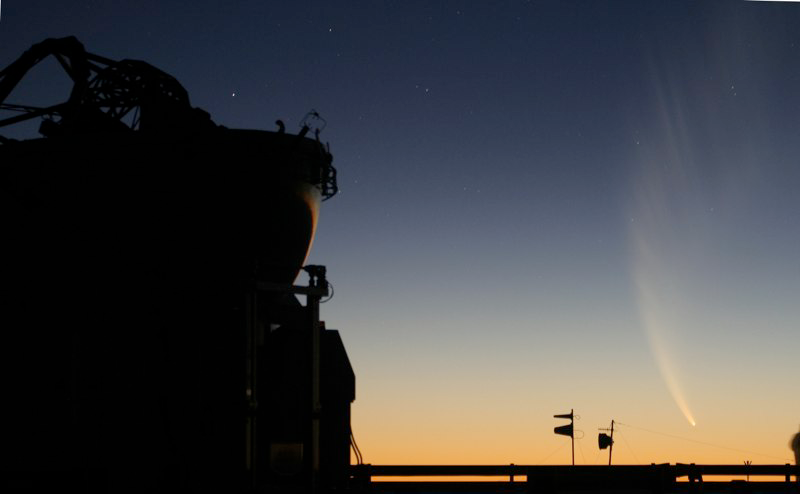

Comet McNaught

Images collected by ESO staff of the very bright comet McNaught that was visible in Europe early January 2007 and is presently visible from the Southern Hemisphere.

Credit: ESO/E. Jehin